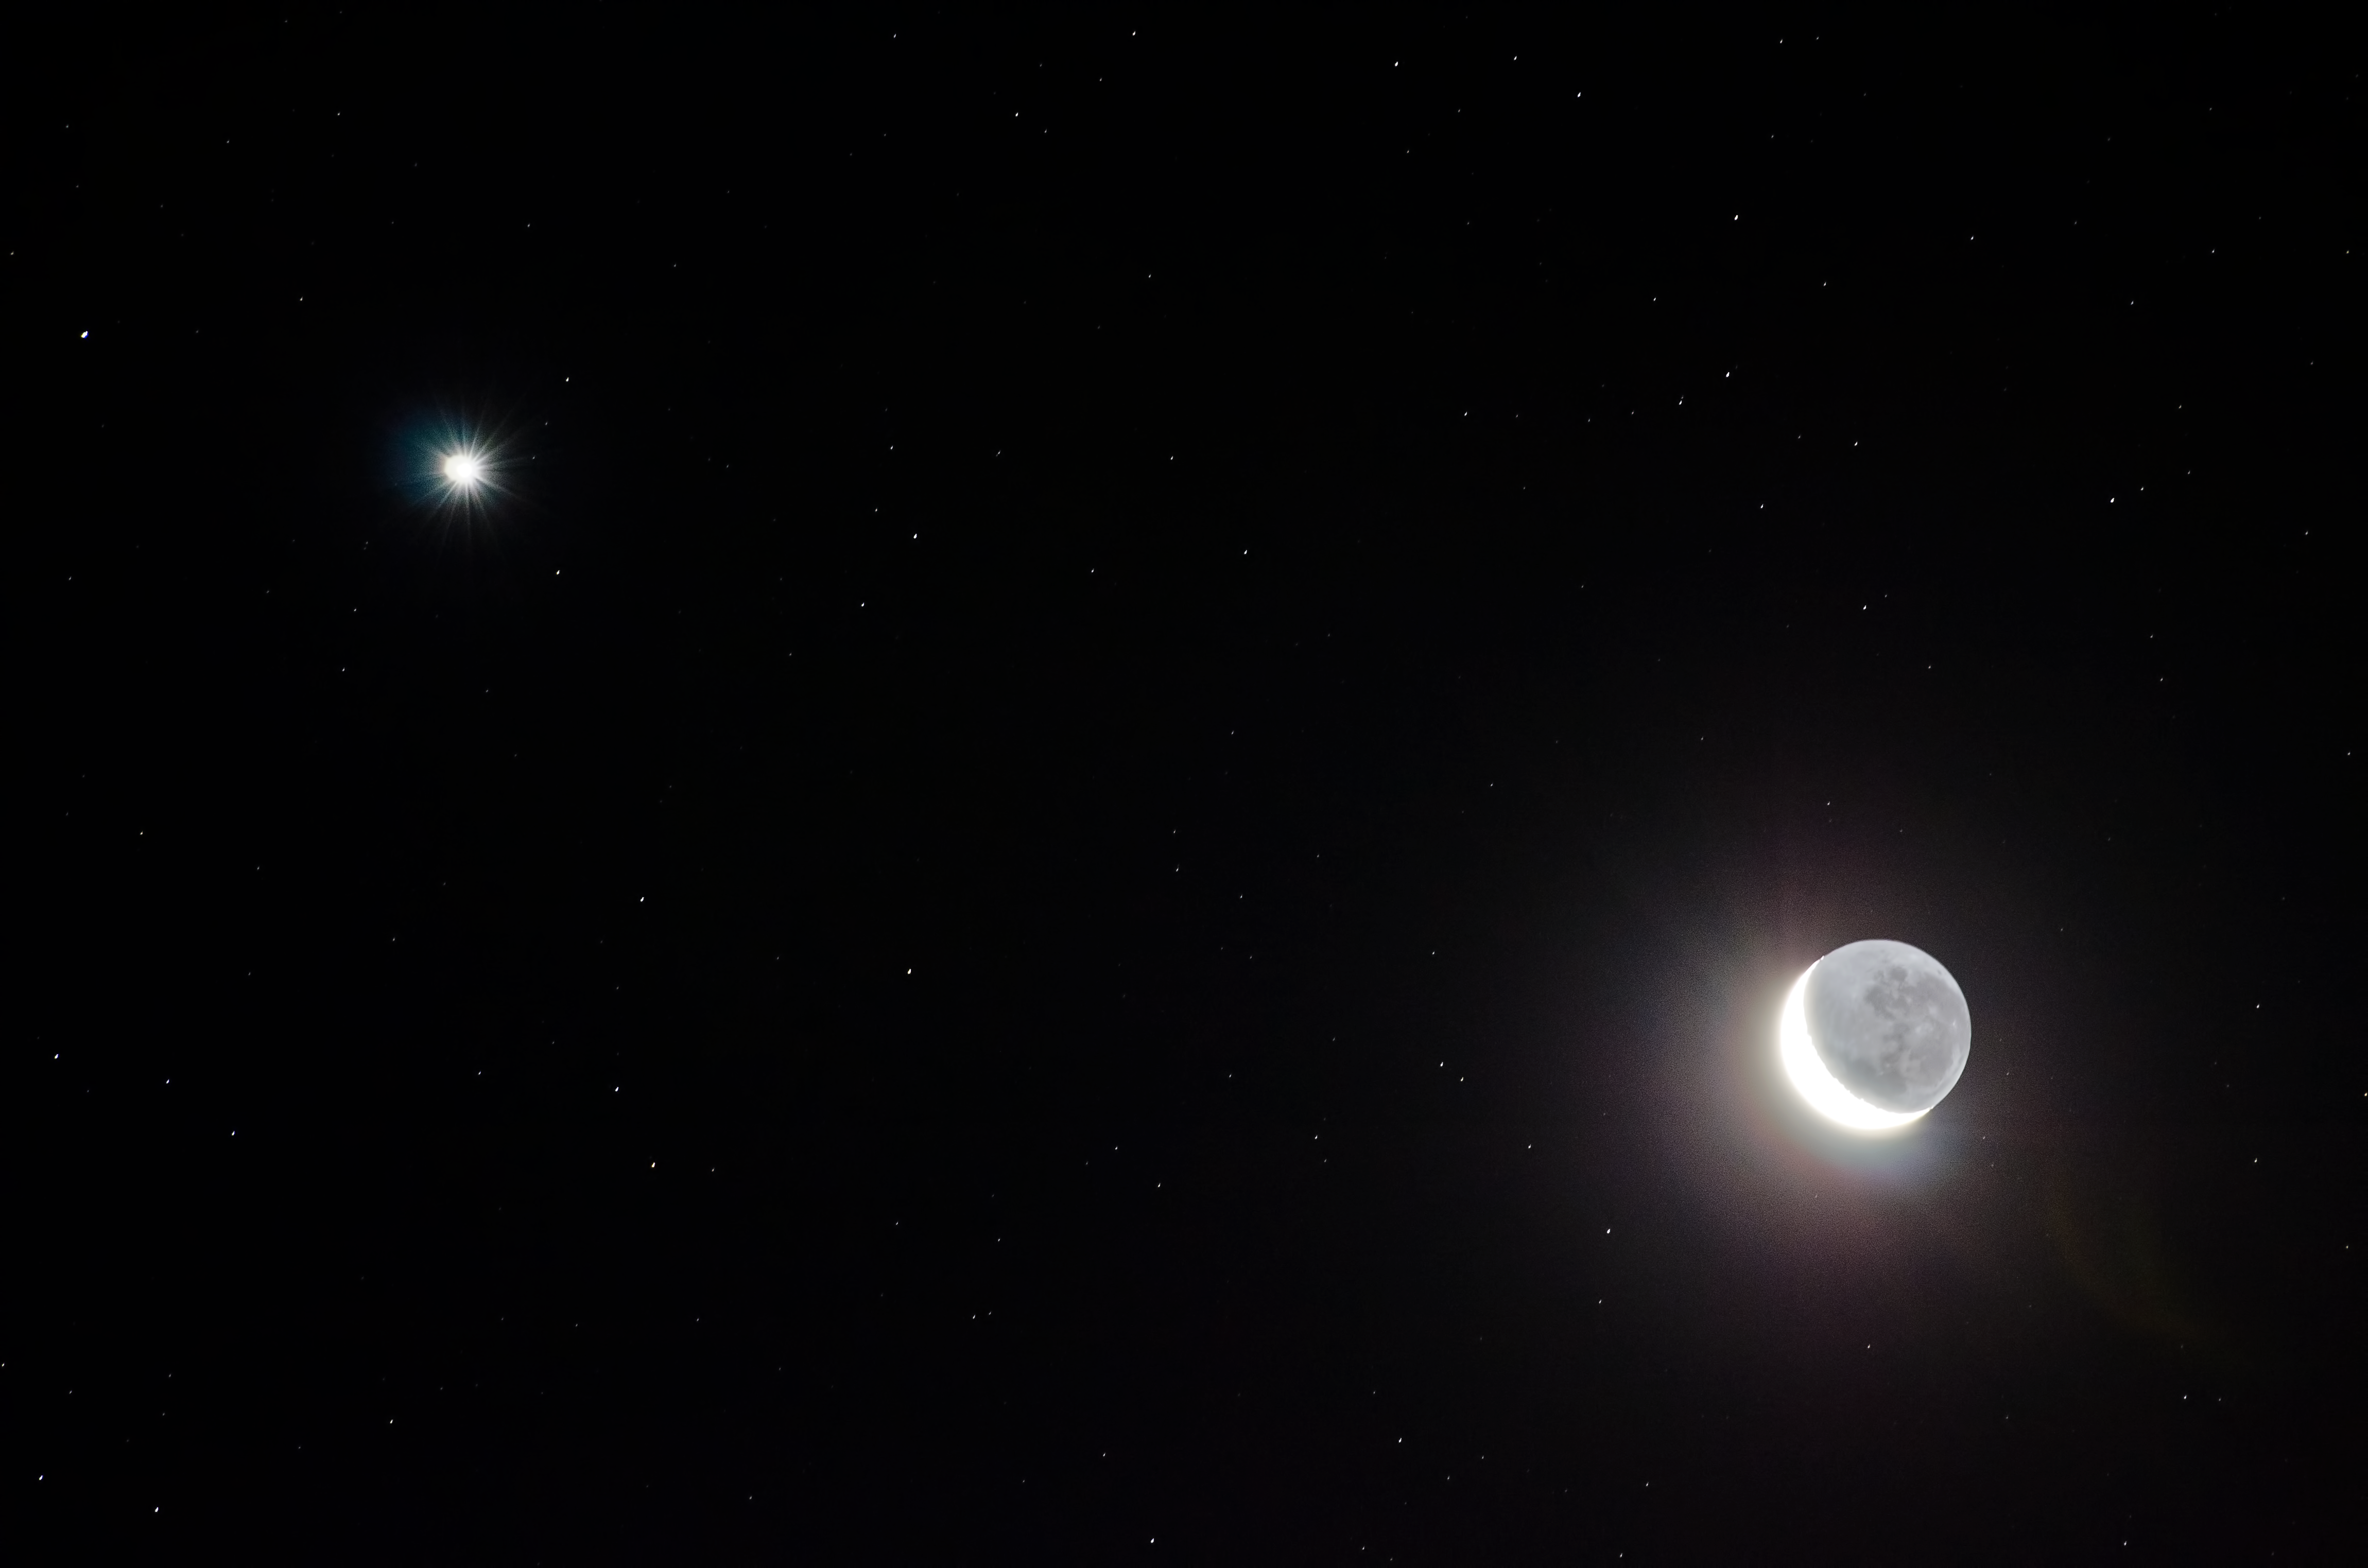

Crescent Moon at night

Image of the crescent phase of the Moon at night, taken by Gabriel Brammer, one of the ESO Photo Ambassadors.

Credit: ESO/G. Brammer